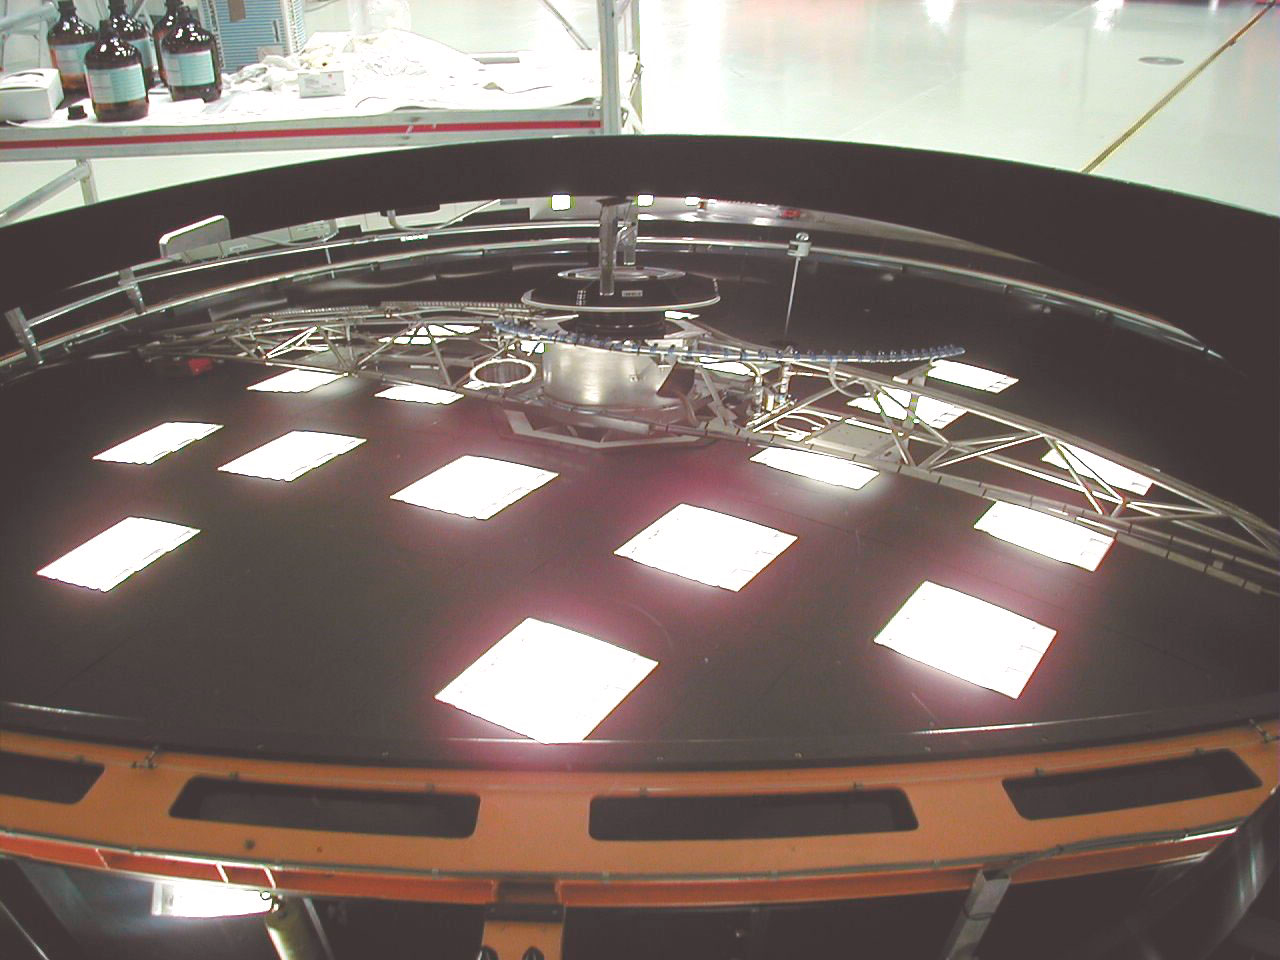

MELIPAL Beryllium mirror

The VLT Mirror Washing Tool and the lights in the laboratory roof are reflected in the still uncoated lightweight M2 Beryllium mirror for MELIPAL, which has a diameter of 1.1 m. (This digital photo was obtained on January 19, 2000).

Credit: ESO